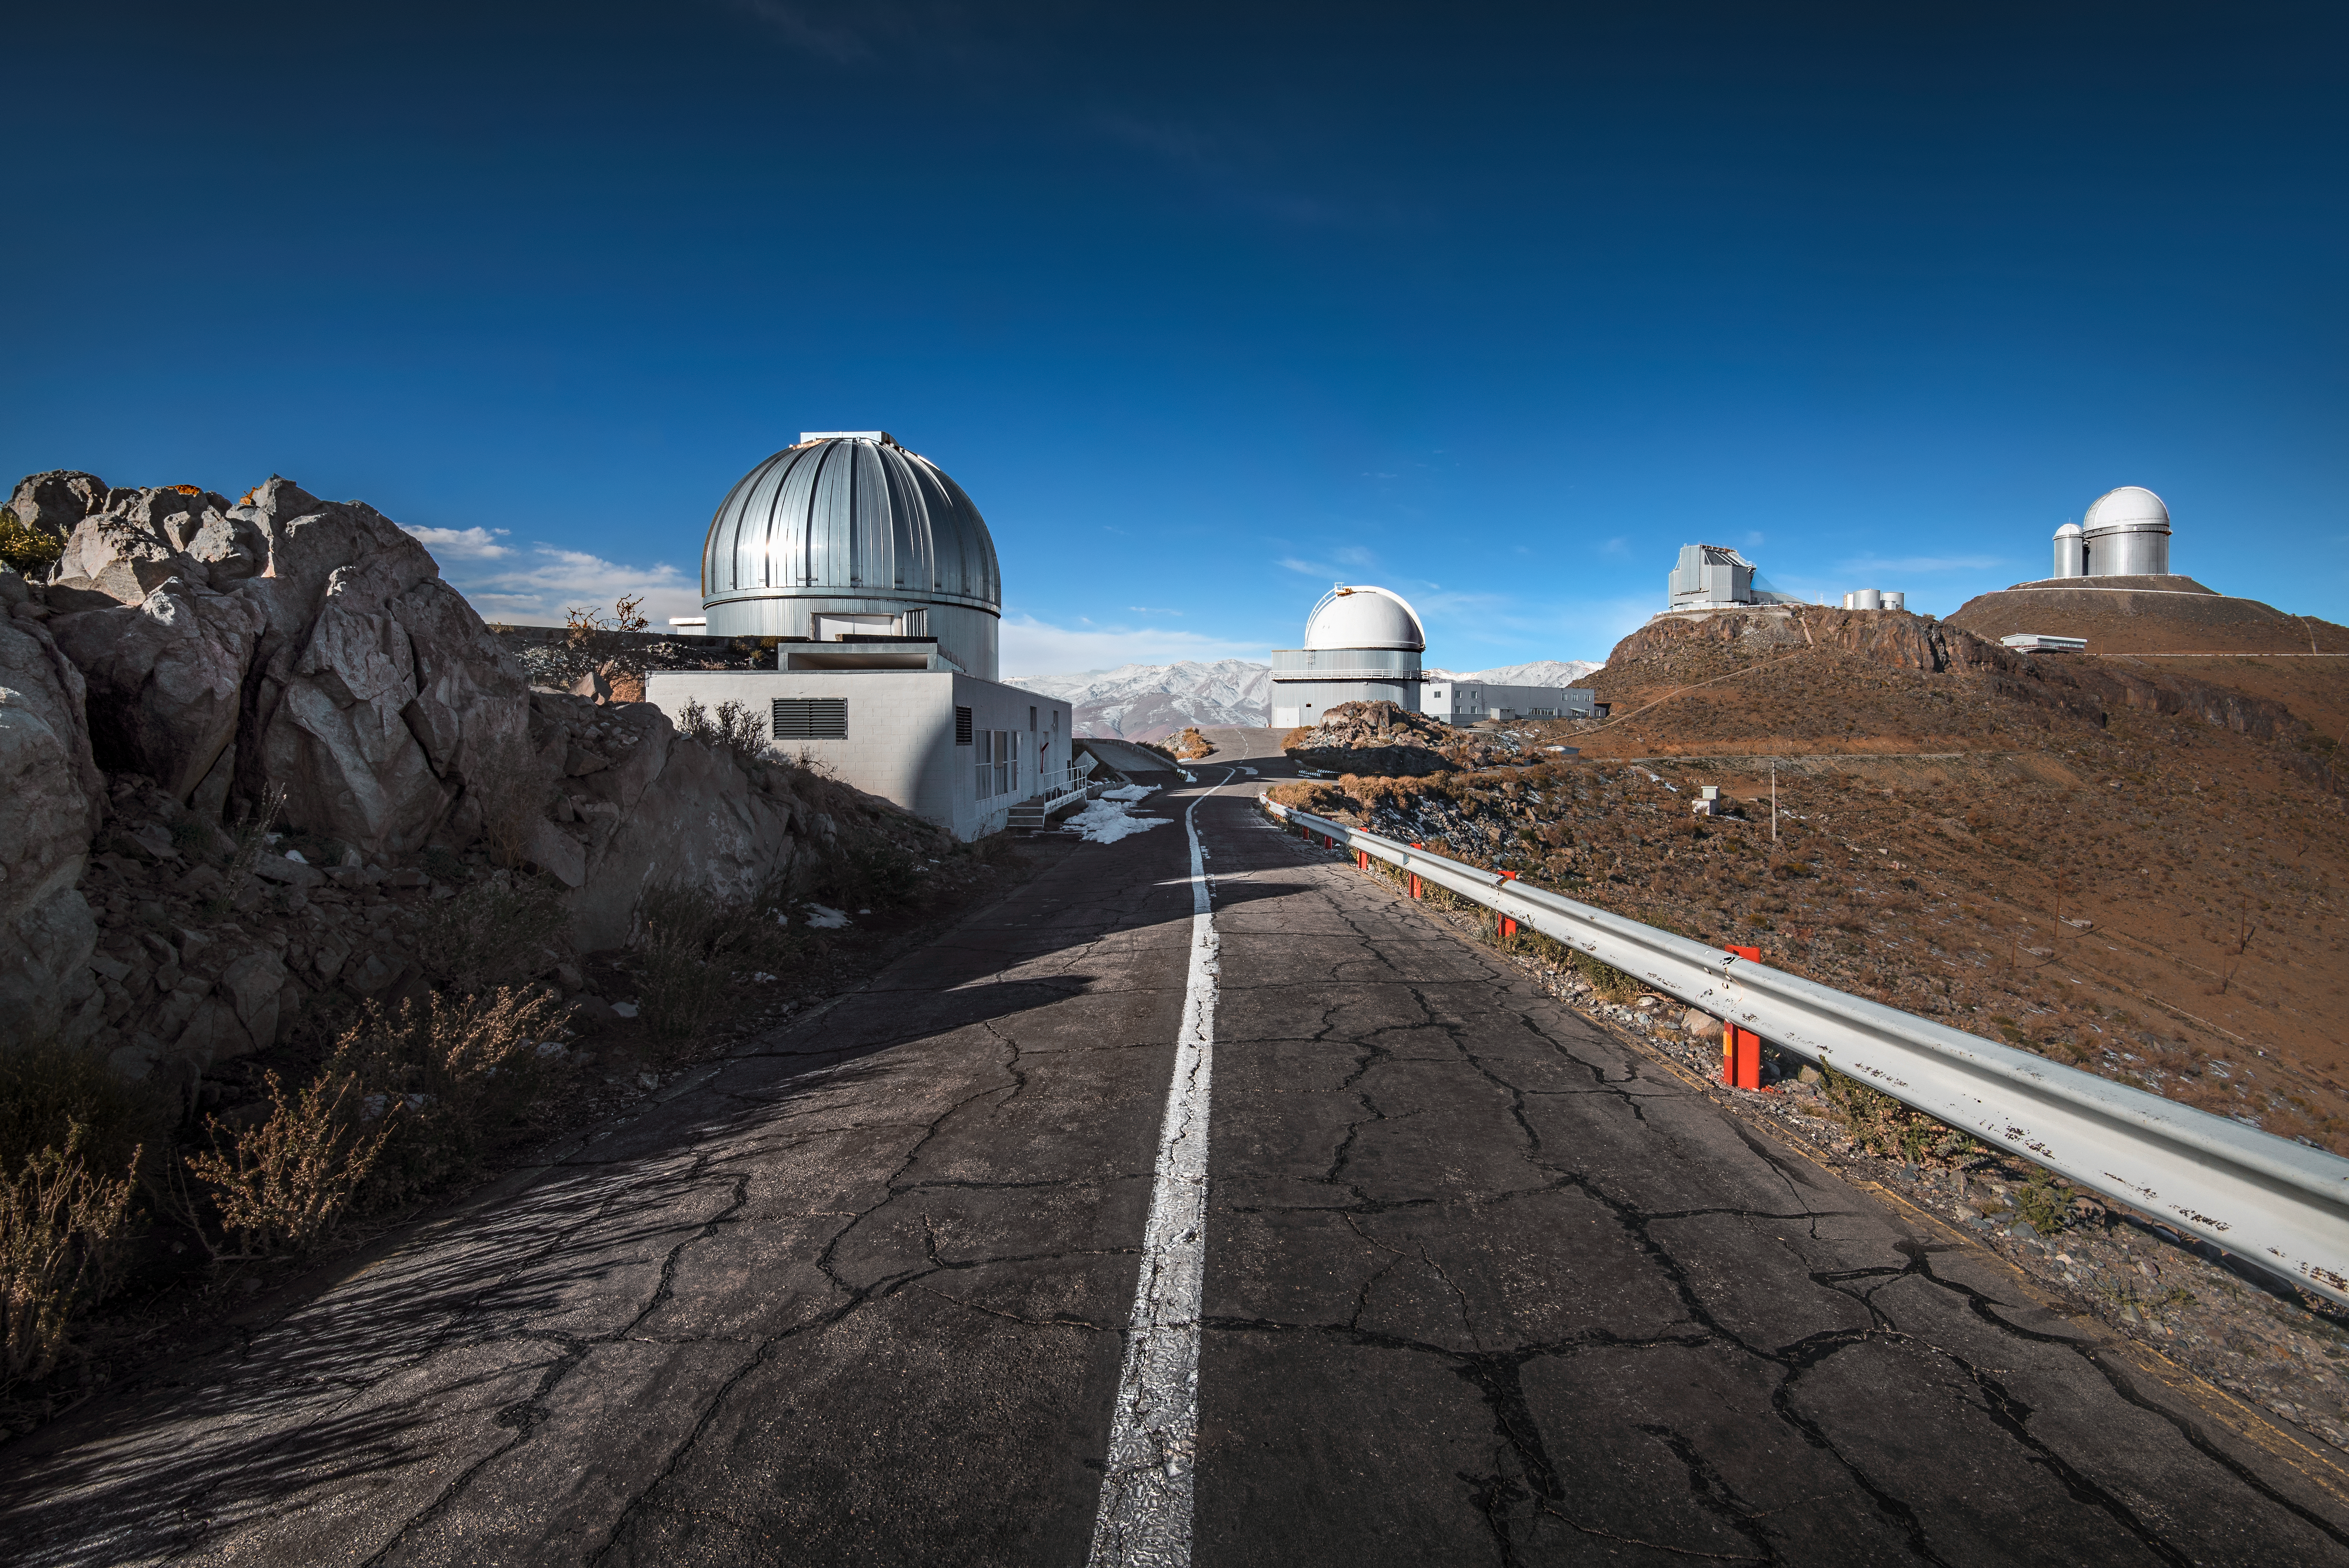

Road to La Silla

A single road winds amongst the telescopes situated at ESO's La Silla Observatory in northern Chile. ESO's 3.6-metre telescope, sat atop the highest peak, looks over ESO's 3.6-metre New Technology Telescope below. Straight ahead, ESO's 1-metre Schmidt telescope and the MPG/ESO 2.2-metre telescope rise from the mountain.

Credit: ESO/A. Ghizzi Panizza (www.albertoghizzipanizza.com)